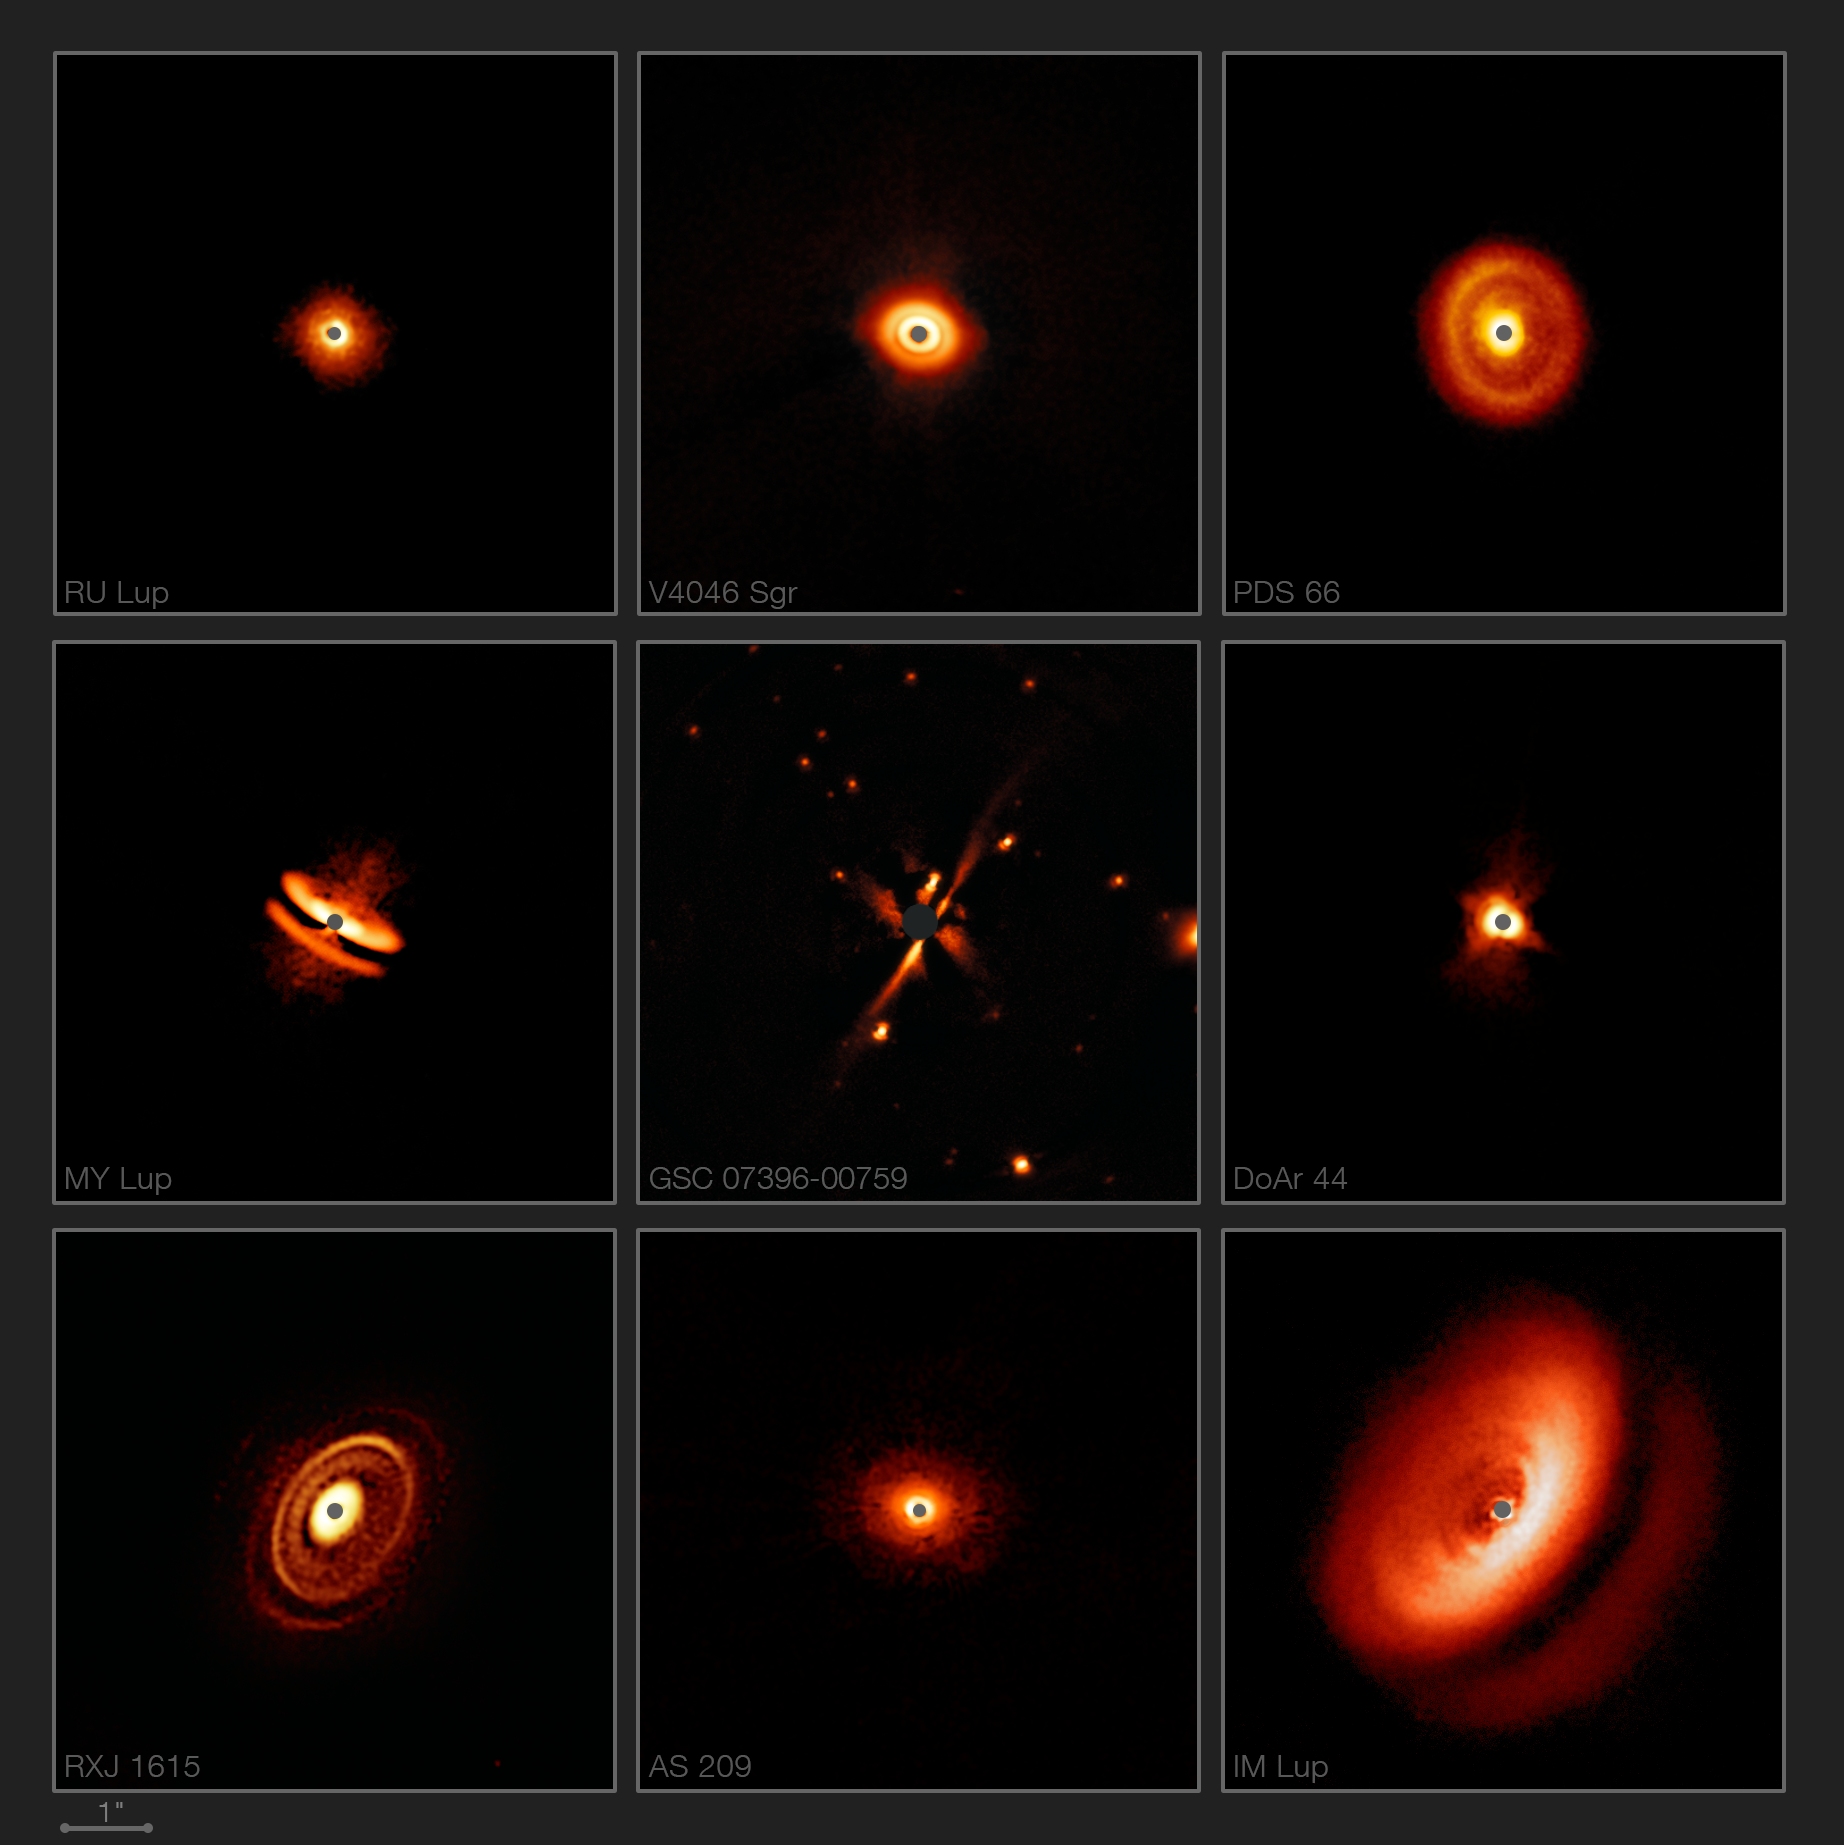

SPHERE images a zoo of dusty discs around young stars

New images from the SPHERE instrument on ESO’s Very Large Telescope are revealing the dusty discs surrounding nearby young stars in greater detail than previously achieved. They show a bizarre variety of shapes, sizes and structures, including the likely effects of planets still in the process of forming.

Credit: ESO/H. Avenhaus et al./E. Sissa et al./DARTT-S and SHINE collaborations